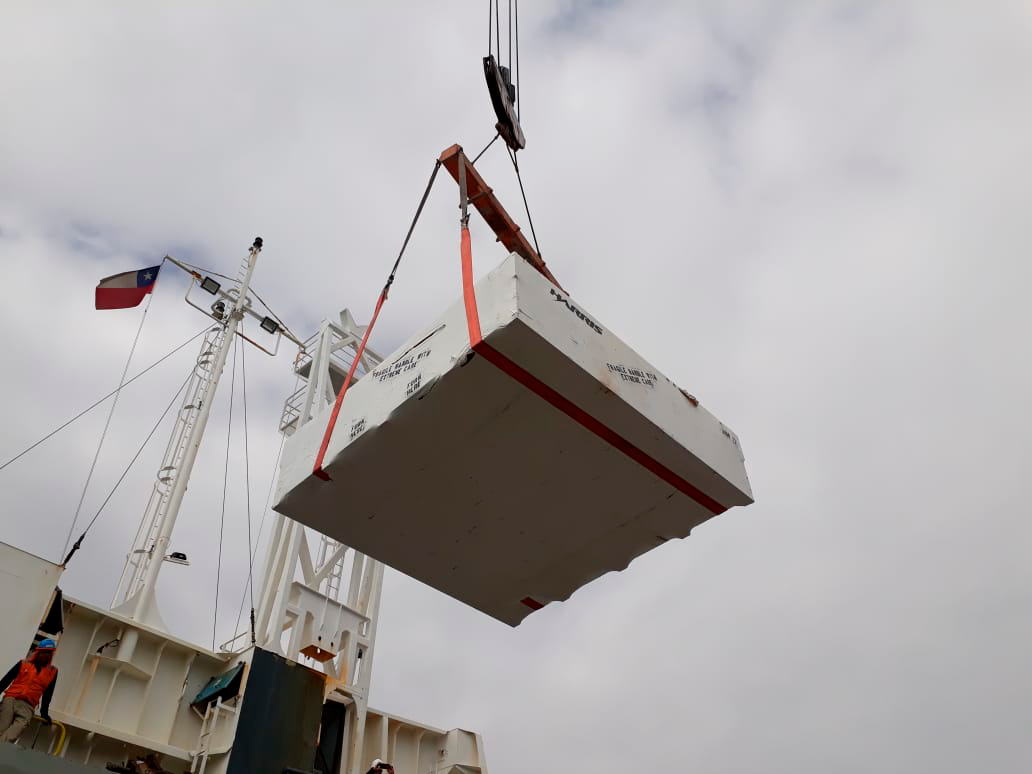

M2 Arrives in Chile

On December 7, 2018, the vessel carrying the LSST Secondary Mirror (M2) arrived at the Port of Coquimbo in Chile, and M2 was safely offloaded.

Credit: Rubin Observatory/NSF/AURA